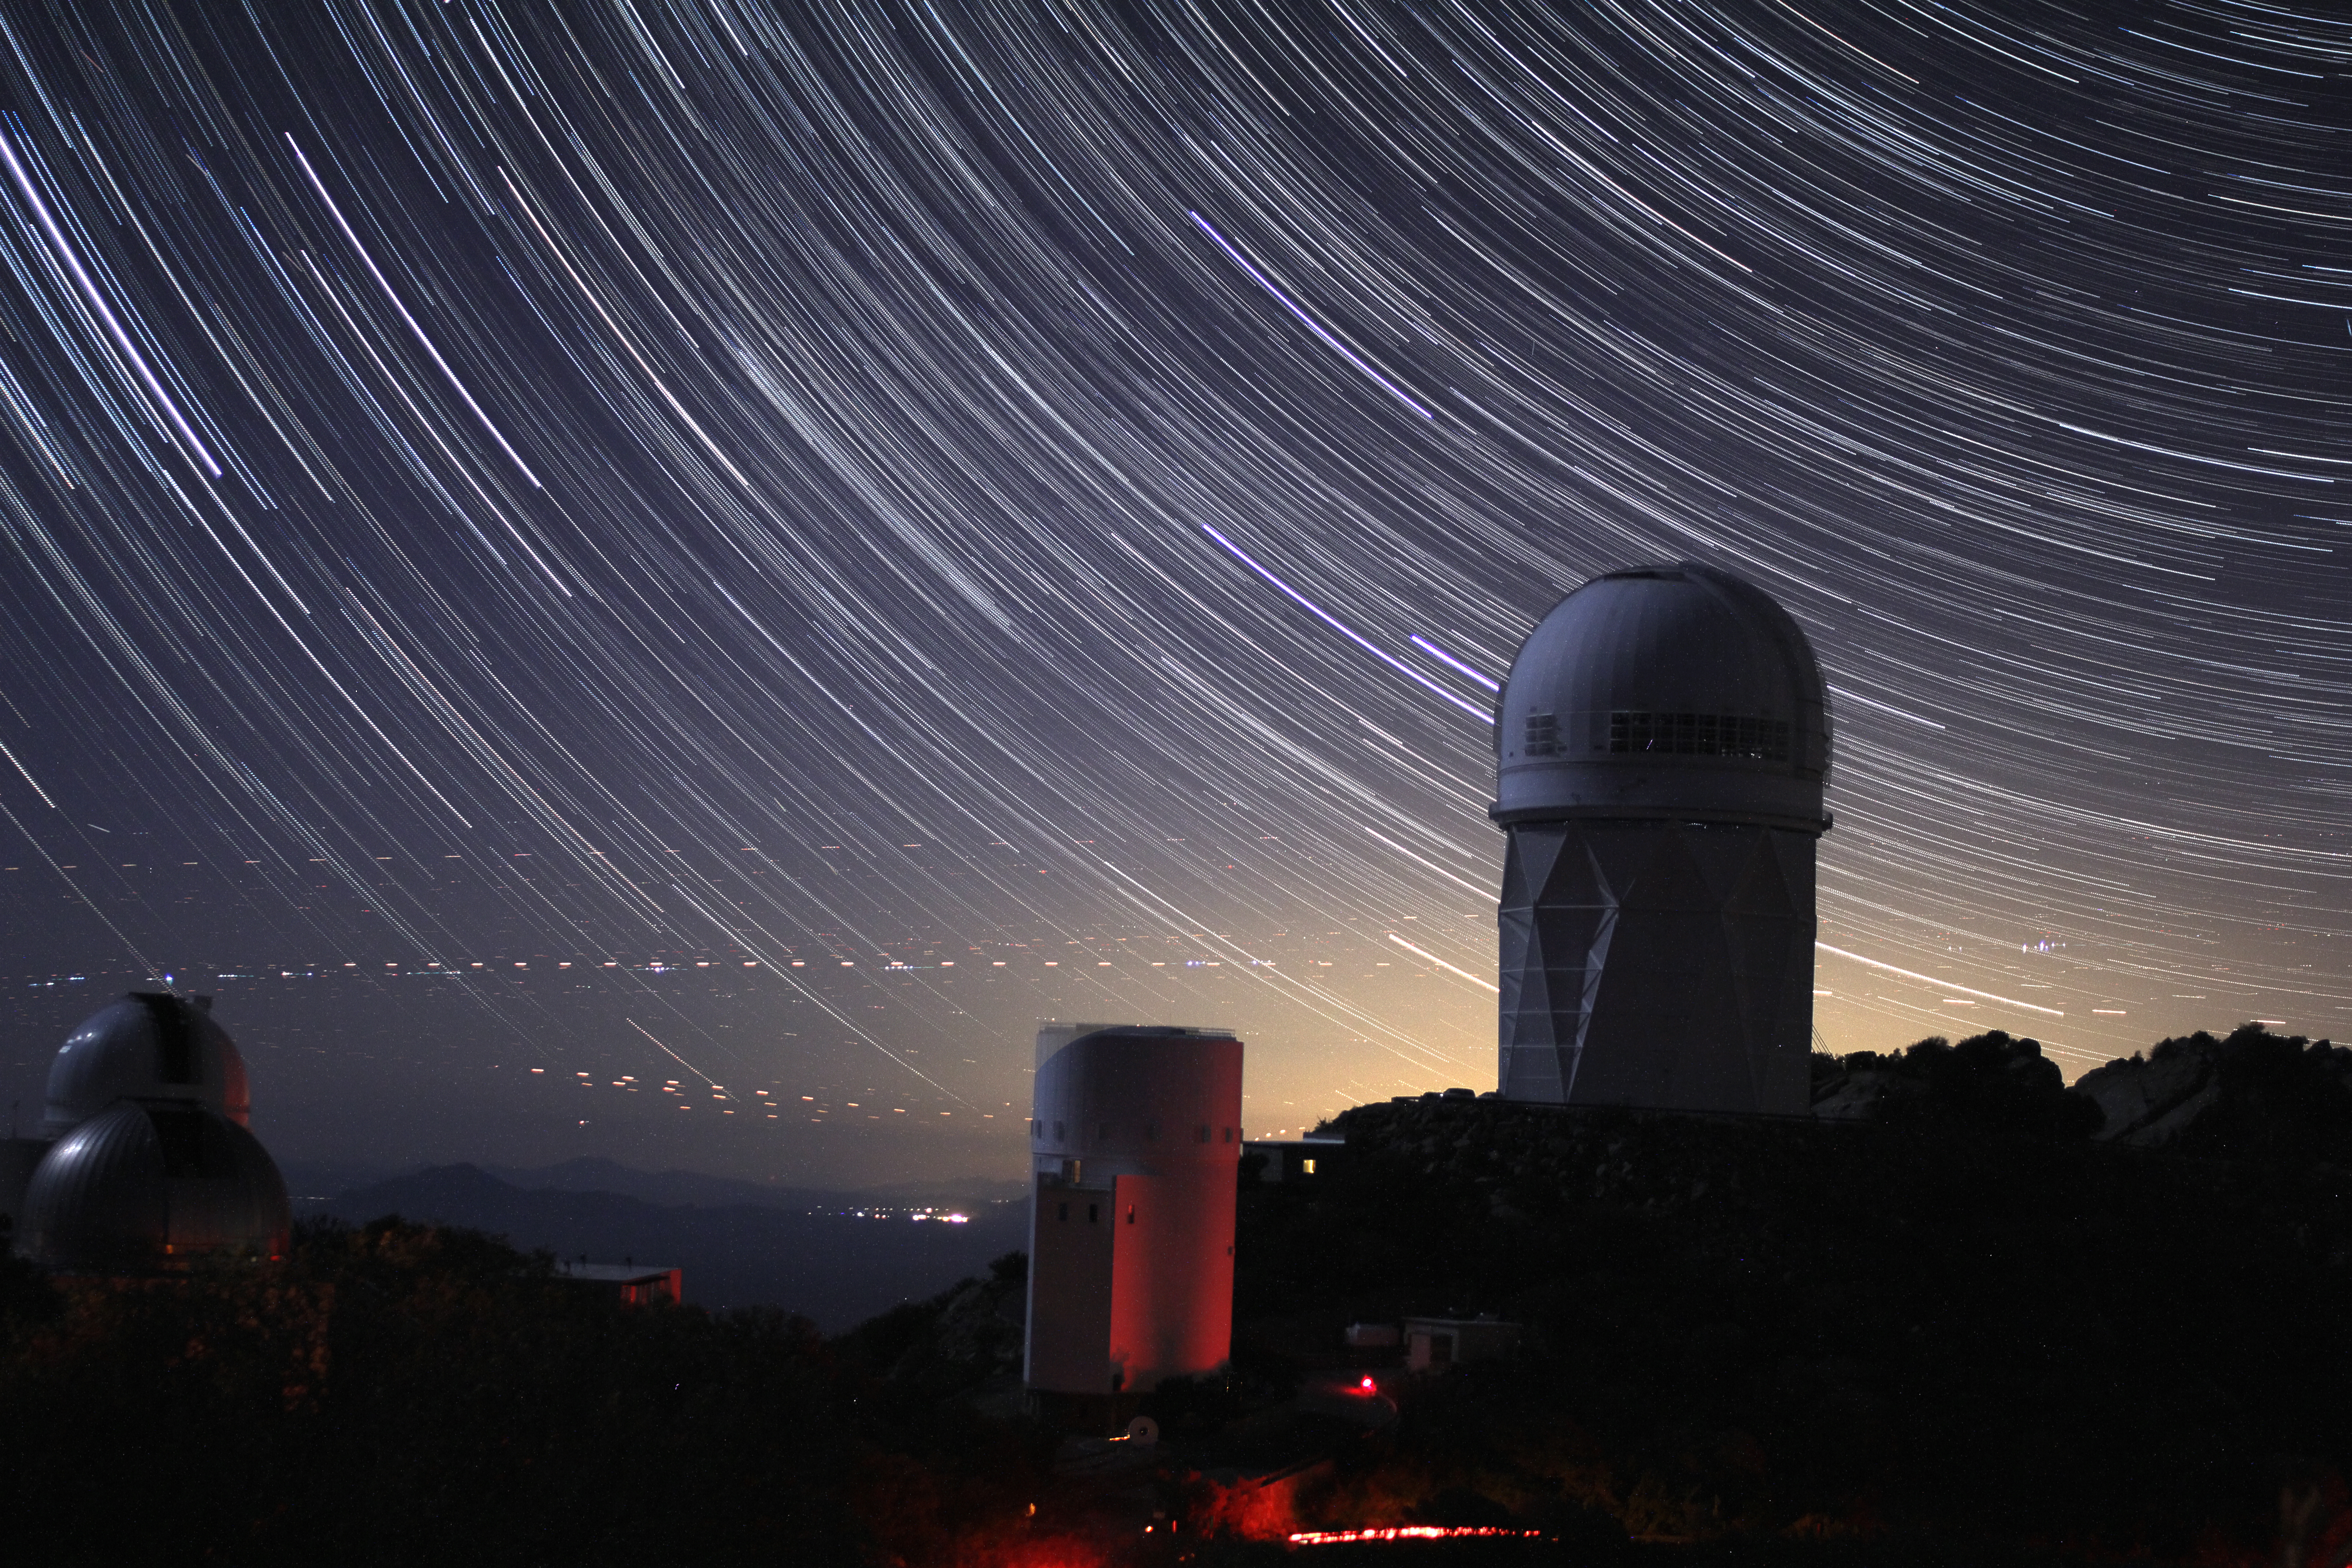

Star trails over Kitt Peak National Observatory

Star trails over Kitt Peak National Observatory. Dotted lights on the horizon are airplane trails.

Credit: P. Marenfeld & NOIRLab/NSF/AURA